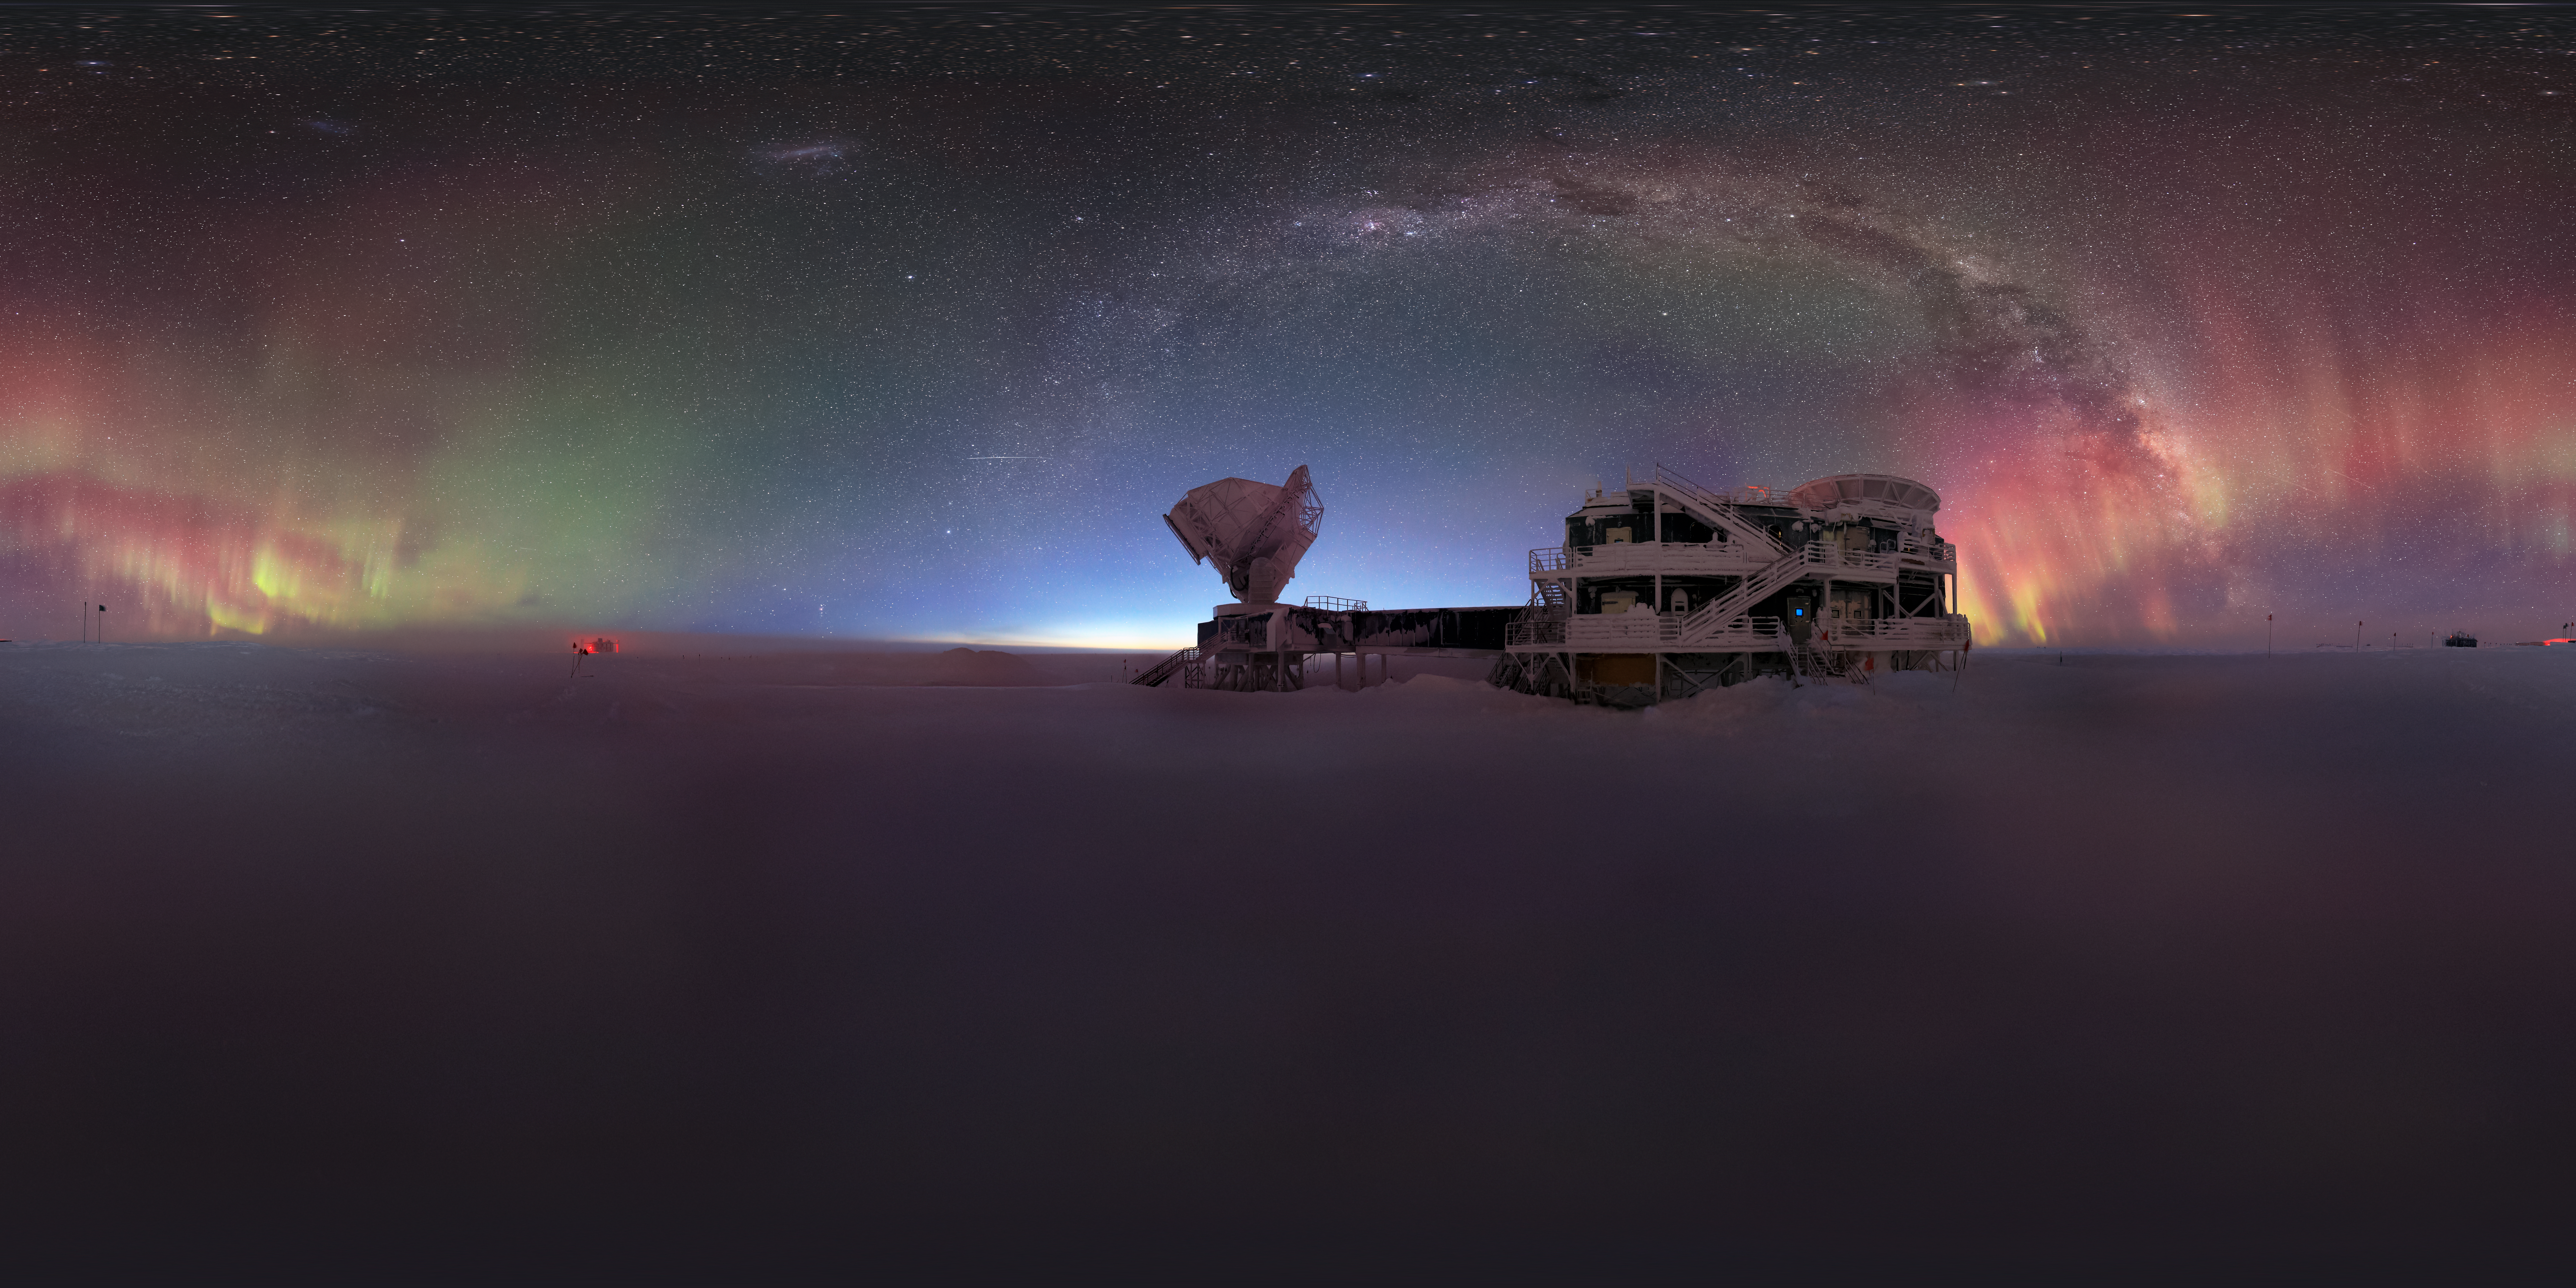

South Pole Telescope

The South Pole Telescope (SPT) is a 10-meter diameter microwave / millimeter / sub-millimeter wavelength telescope located at the NSF Amundsen-Scott South Pole Station, which is the best currently operational site on Earth for mm-wave survey observations due to its stable, dry atmosphere.

Credit: NOIRLab/NSF/AURA